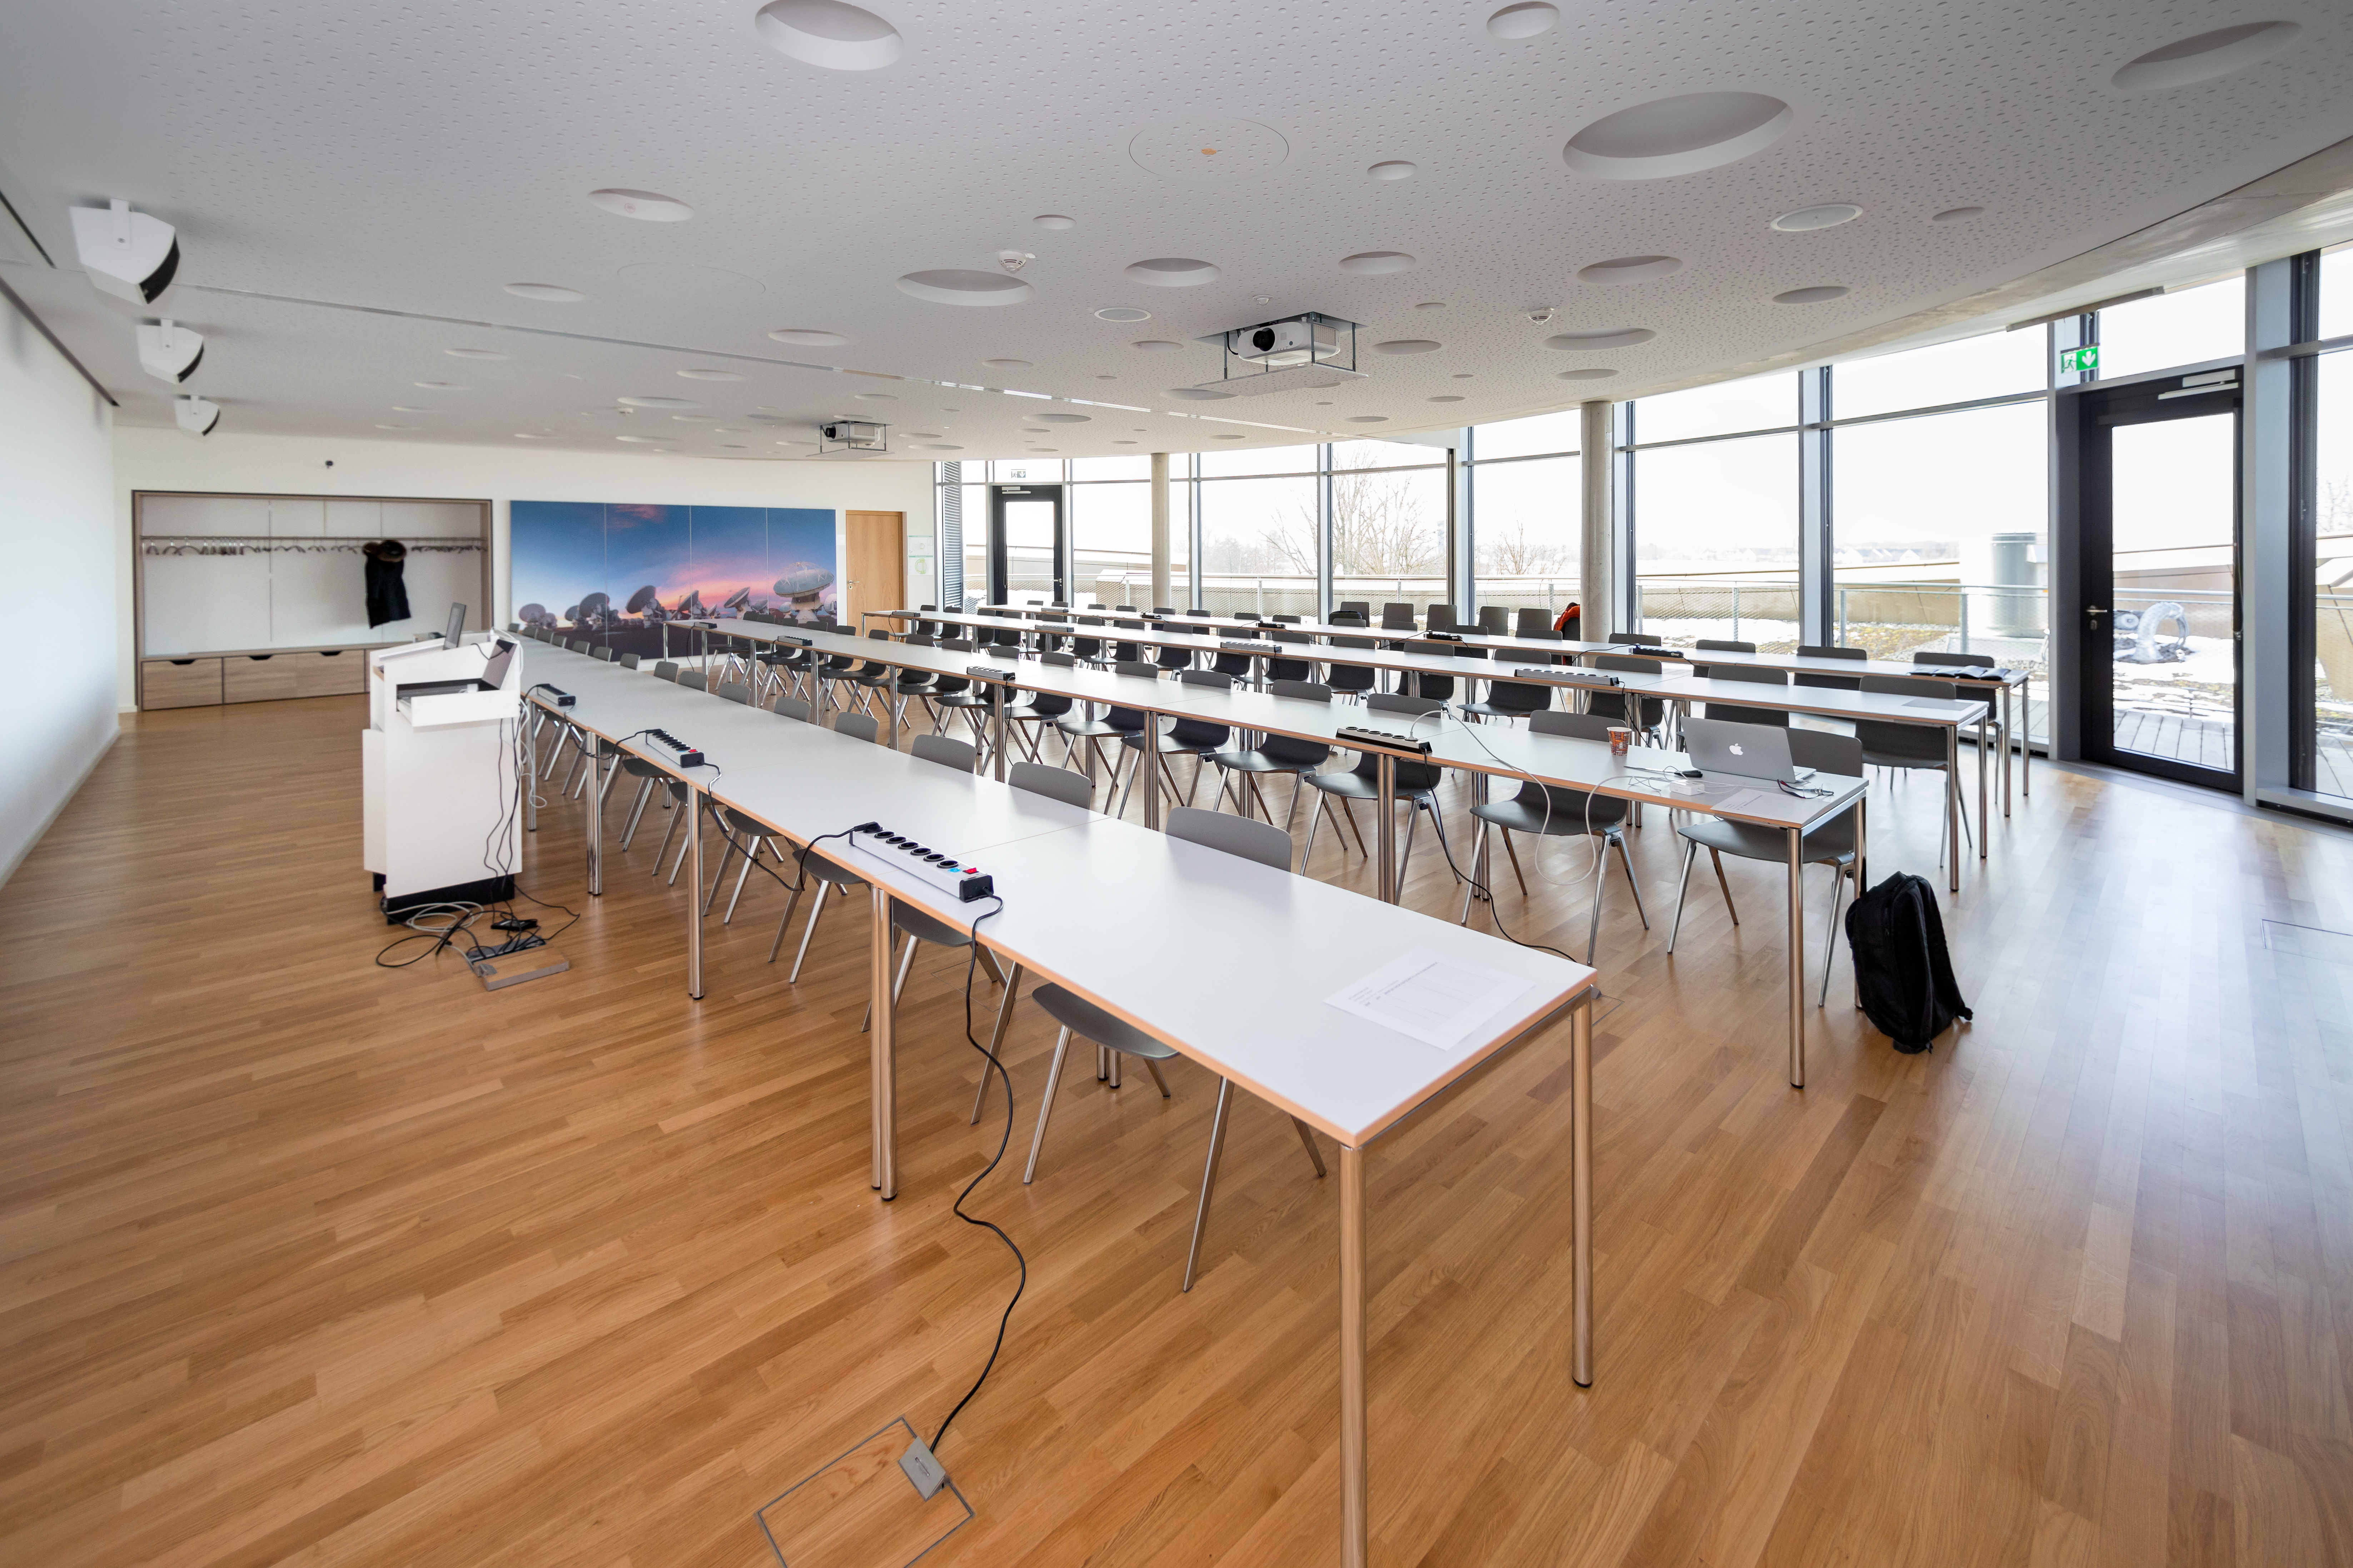

Double seminar room setup

The two seminar rooms of the ESO Supernova Planetarium & Visitor Centre can be joined together to form a much larger room with the capability of holding various functions, workshops and talks.

Credit: ESO/M.Zamani